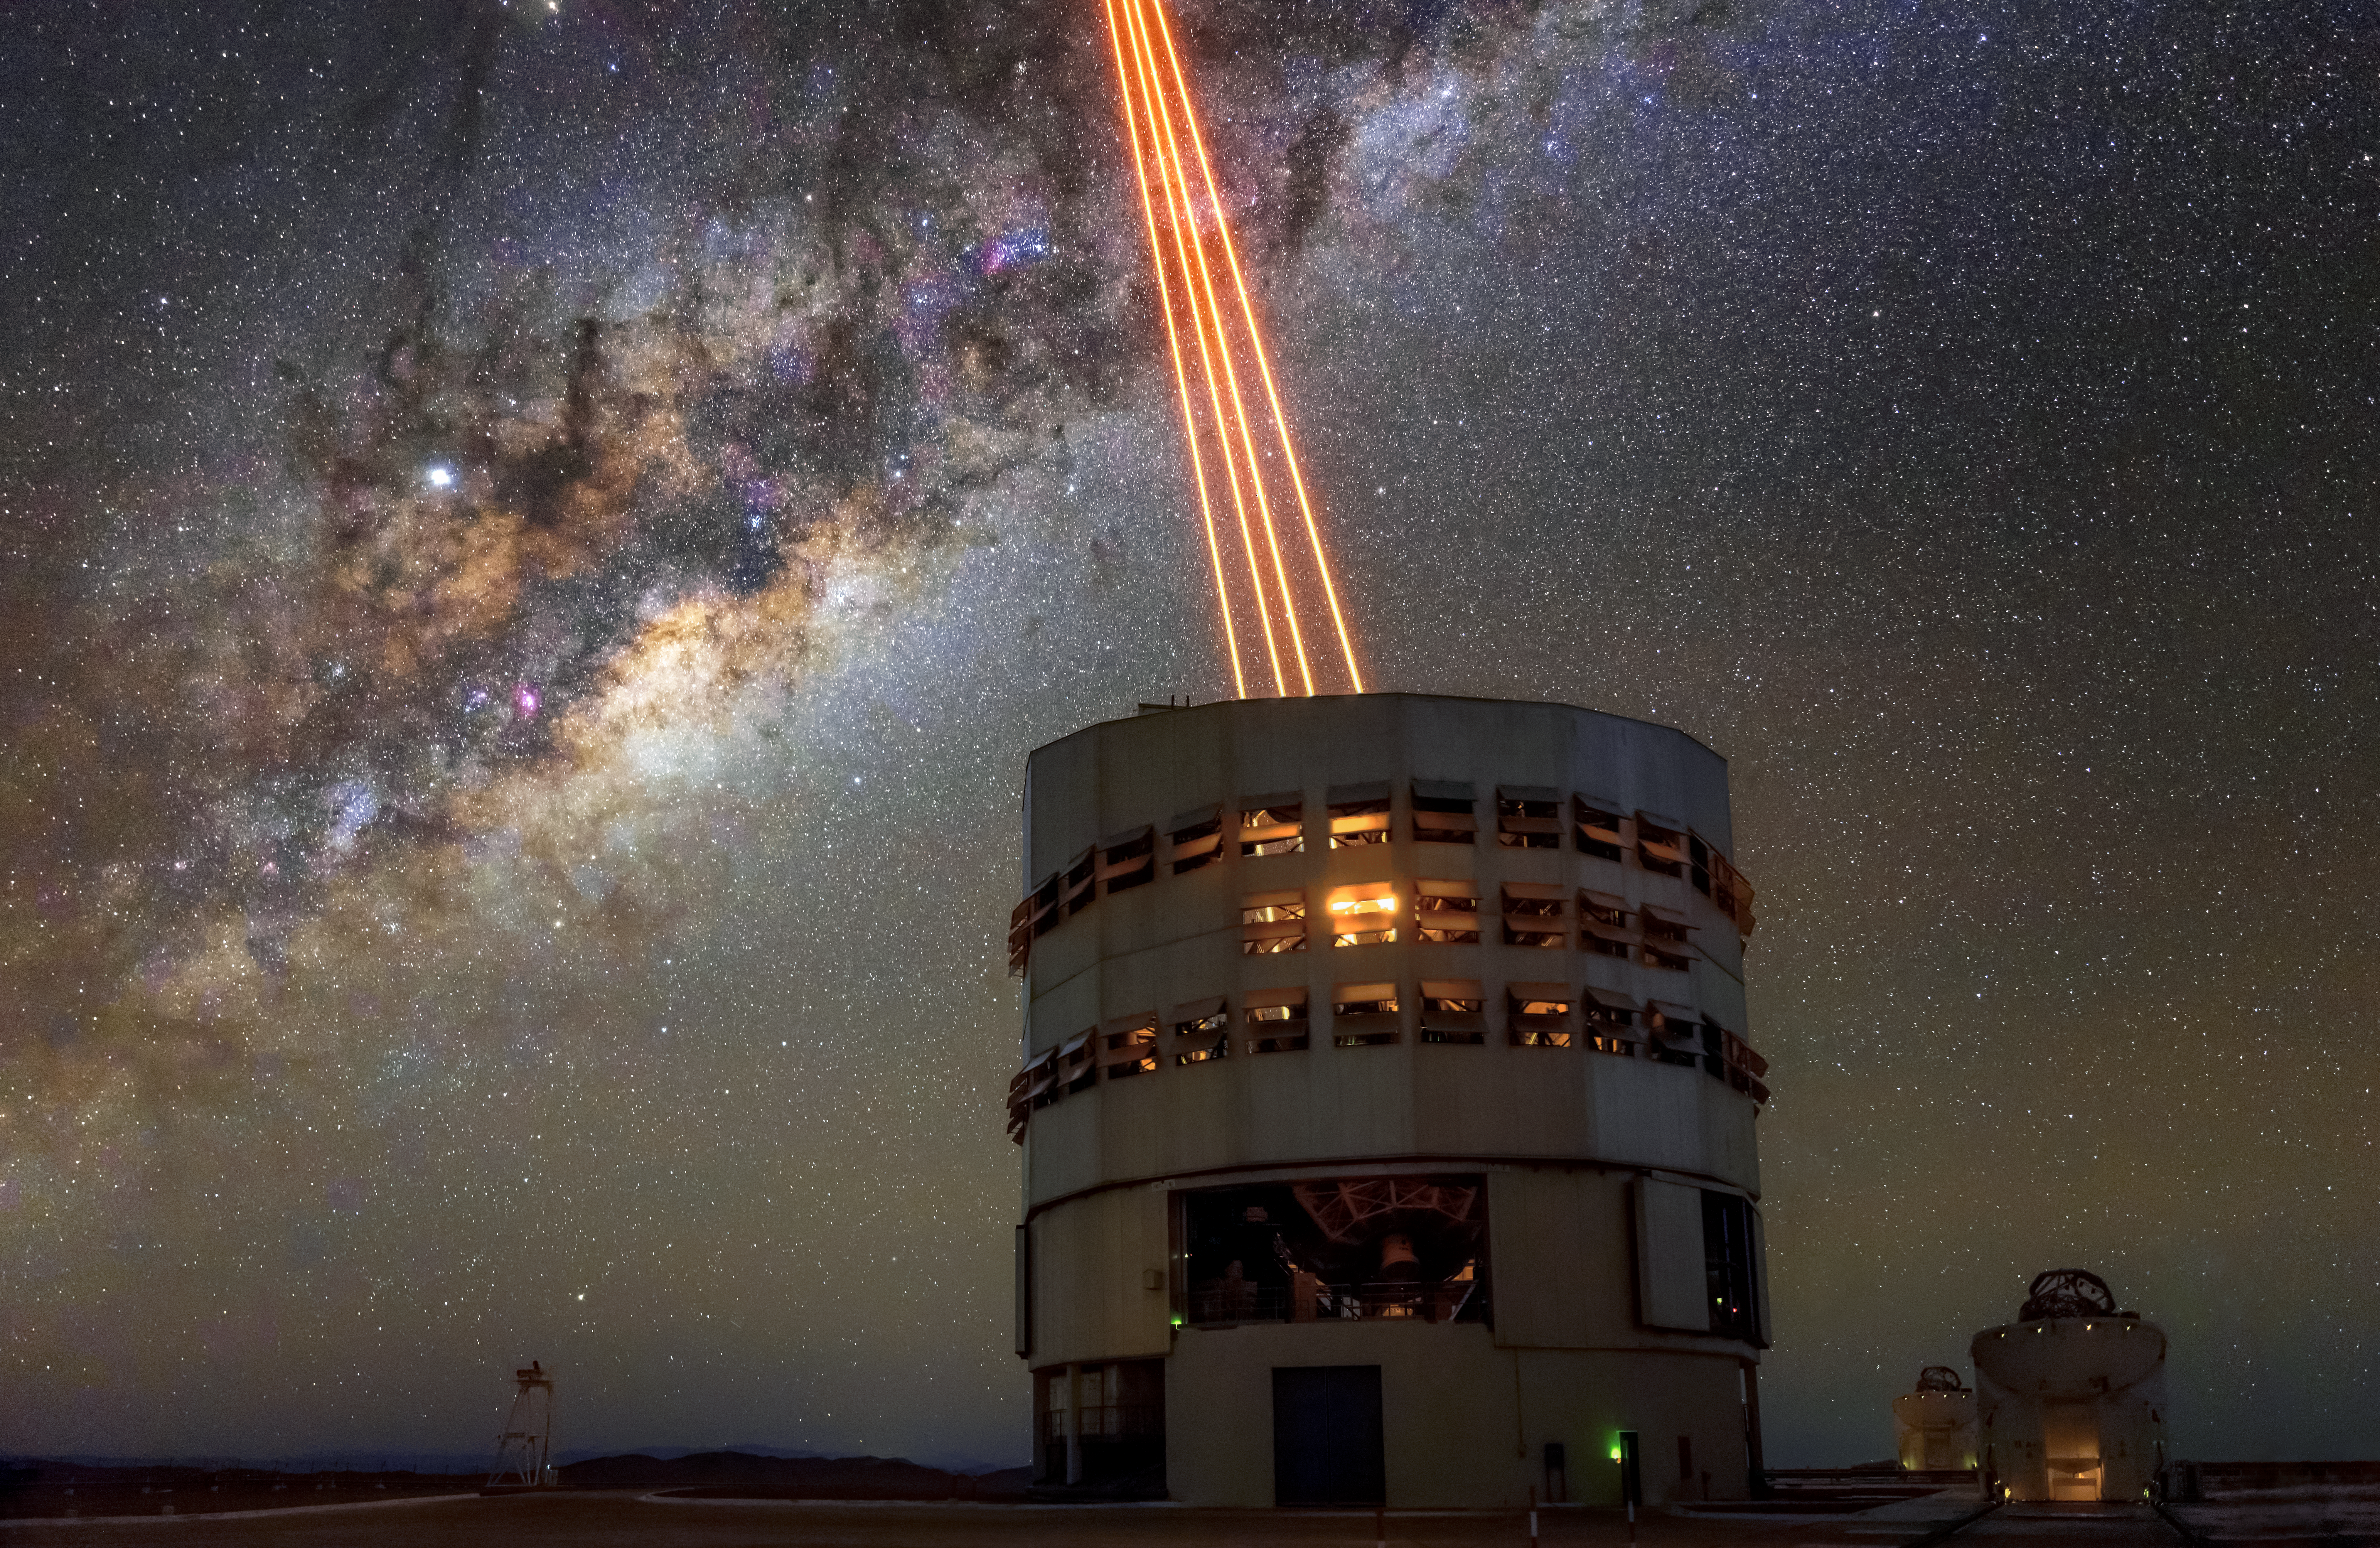

The Very Large Telescope: unique and powerful

ESO's Very Large Telescope is composed of four Unit Telescopes (UTs) and four Auxiliary Telescopes (ATs). Seen here is one of the UTs firing four lasers which are crucial to the telescope's adaptive optics systems. To the right of the UT are two ATs, these smaller telescopes are moveable and work in tandem with the other telescopes to create a unique and powerful tool for observing the Universe.

Credit: ESO/A. Ghizzi Panizza